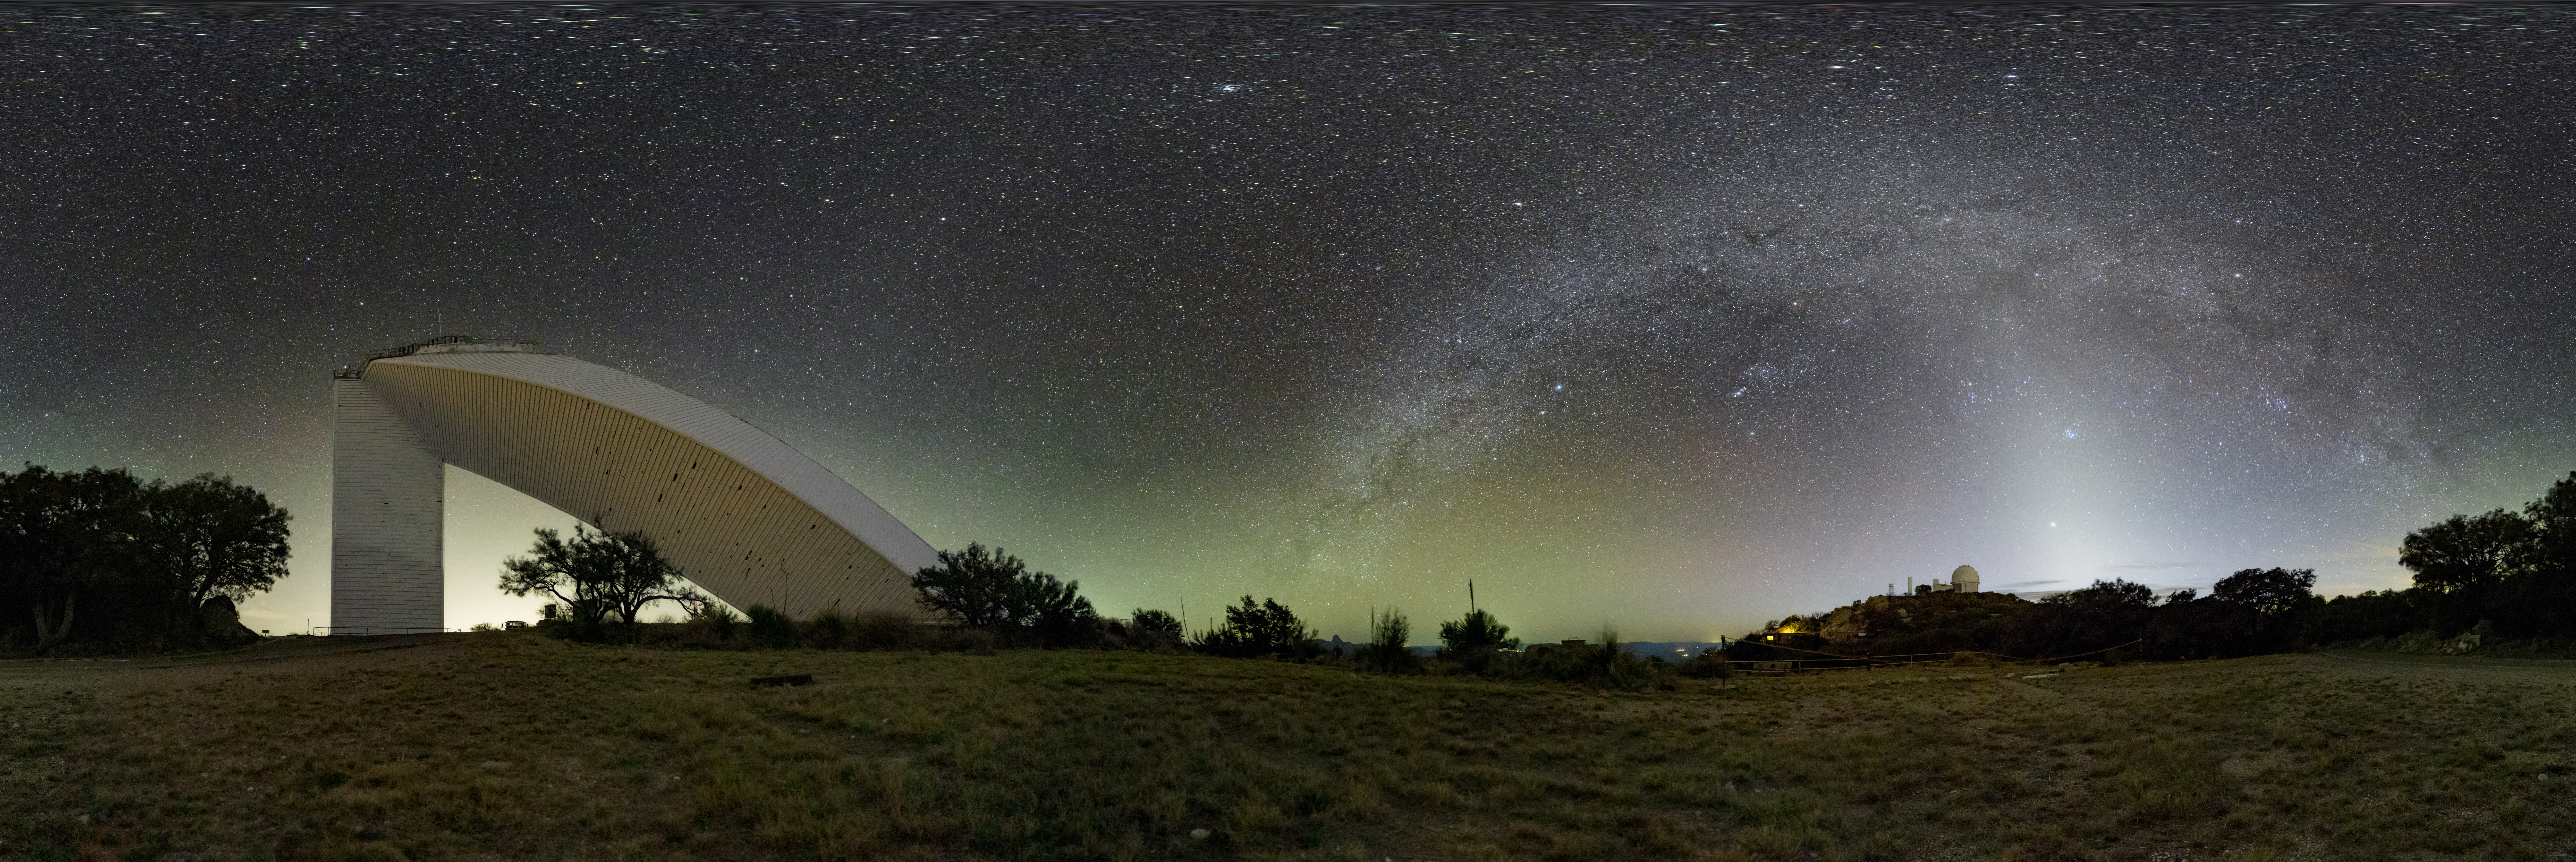

Kitt Peak National Observatory

The night sky above Kitt Peak National Observatory, the McMath-Pierce Solar Telescope is on the left.

Credit: KPNO/NOIRLab/NSF/AURA/J.Dai